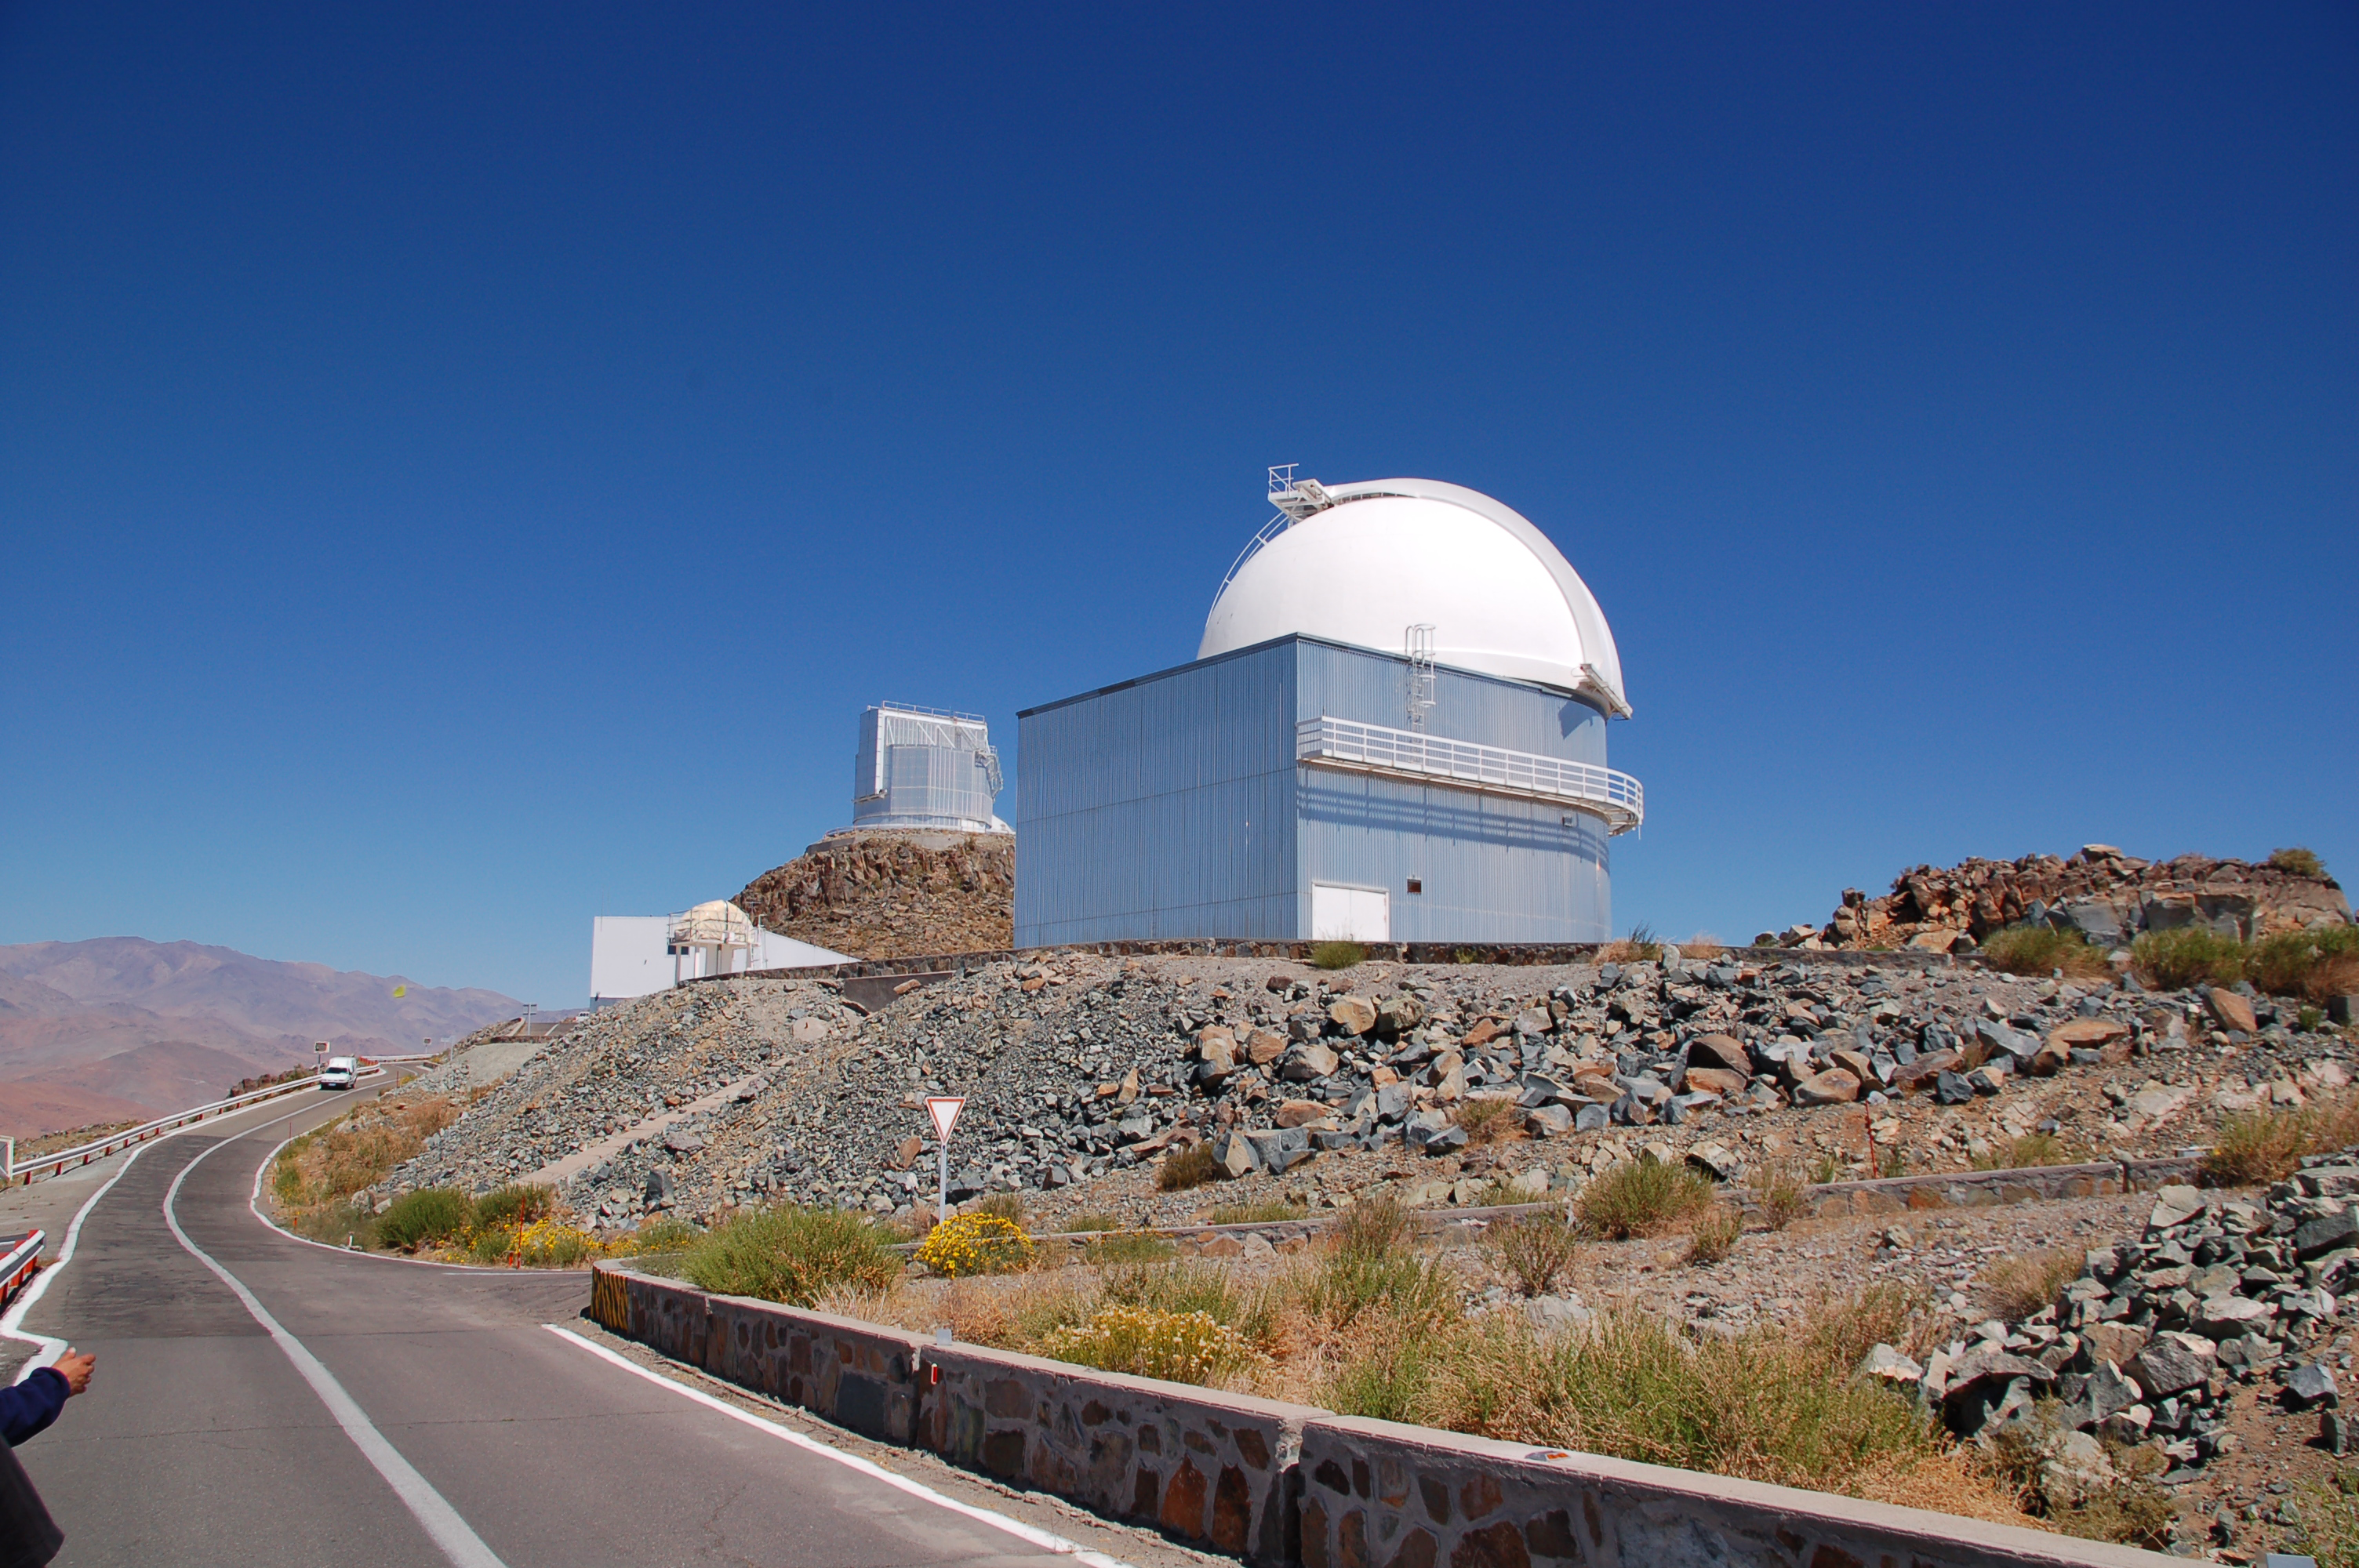

Road to La Silla

On the road to ESO's La Silla Observatory, with the decommissioned Schmidt telescope on the right. La Silla, in the southern part of the Atacama desert, 600 km north of Santiago de Chile, was ESO's first observation site. The telescopes there are 2400 metres above sea level, providing excellent observing conditions. Currently, ESO operates the ESO 3.6-metre telescope and the 3.58-metre New Technology Telescope (NTT) at La Silla. This site also hosts many national telescopes, including the Swiss 1.2-metre Leonhard Euler Telescope and the Danish 1.54-metre telescope.

Credit: ESO